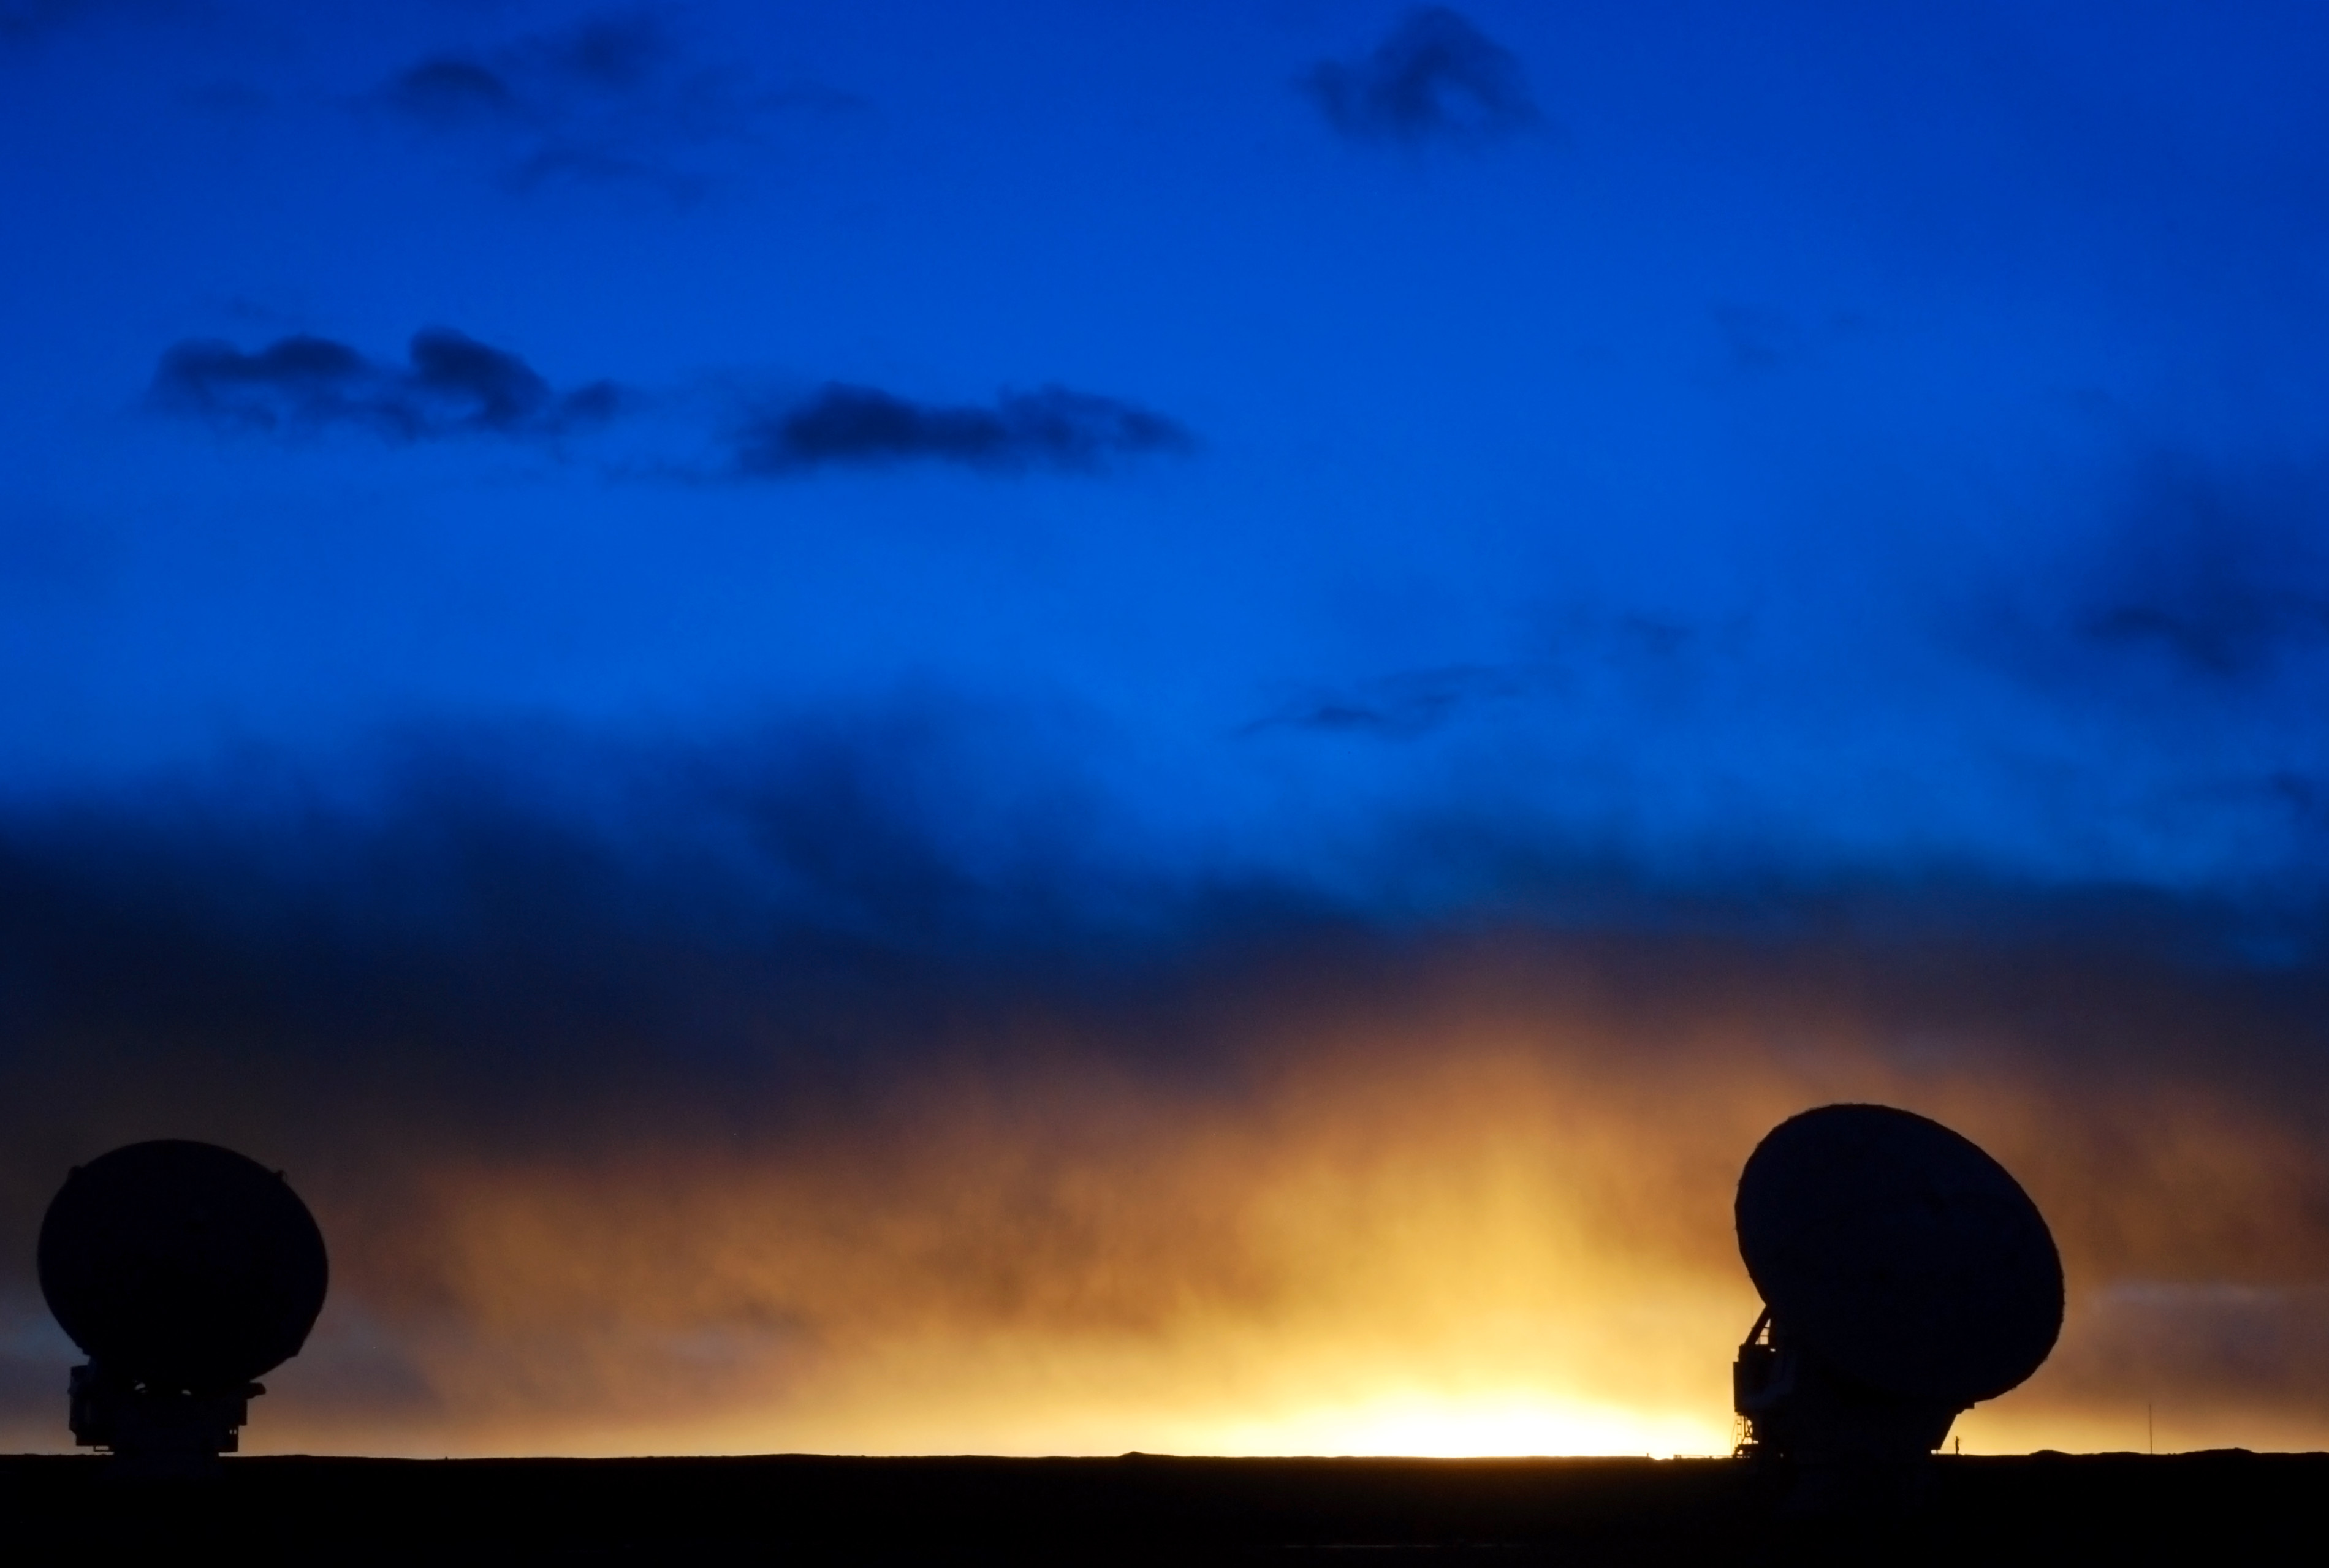

The sun sets like fire in Atacama

The sun sets like fire in Atacama.

Credit: Carlos Durán (ESO/NAOJ/NRAO)